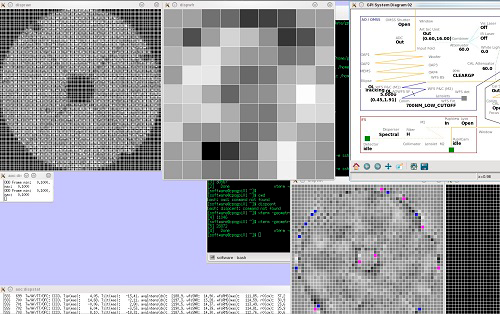

Gemini Planet Imager Begins On-sky Integration at Gemini South

Status display showing wavefront sensor display (upper-left), upper-middle grid represents values being sent to lower order deformable mirror (woofer), upper-right is the GPI light-path, lower-right grid represents values sent to higher order deformable mirror (tweeter).

Credit: International Gemini Observatory/NOIRLab/NSF/AURA